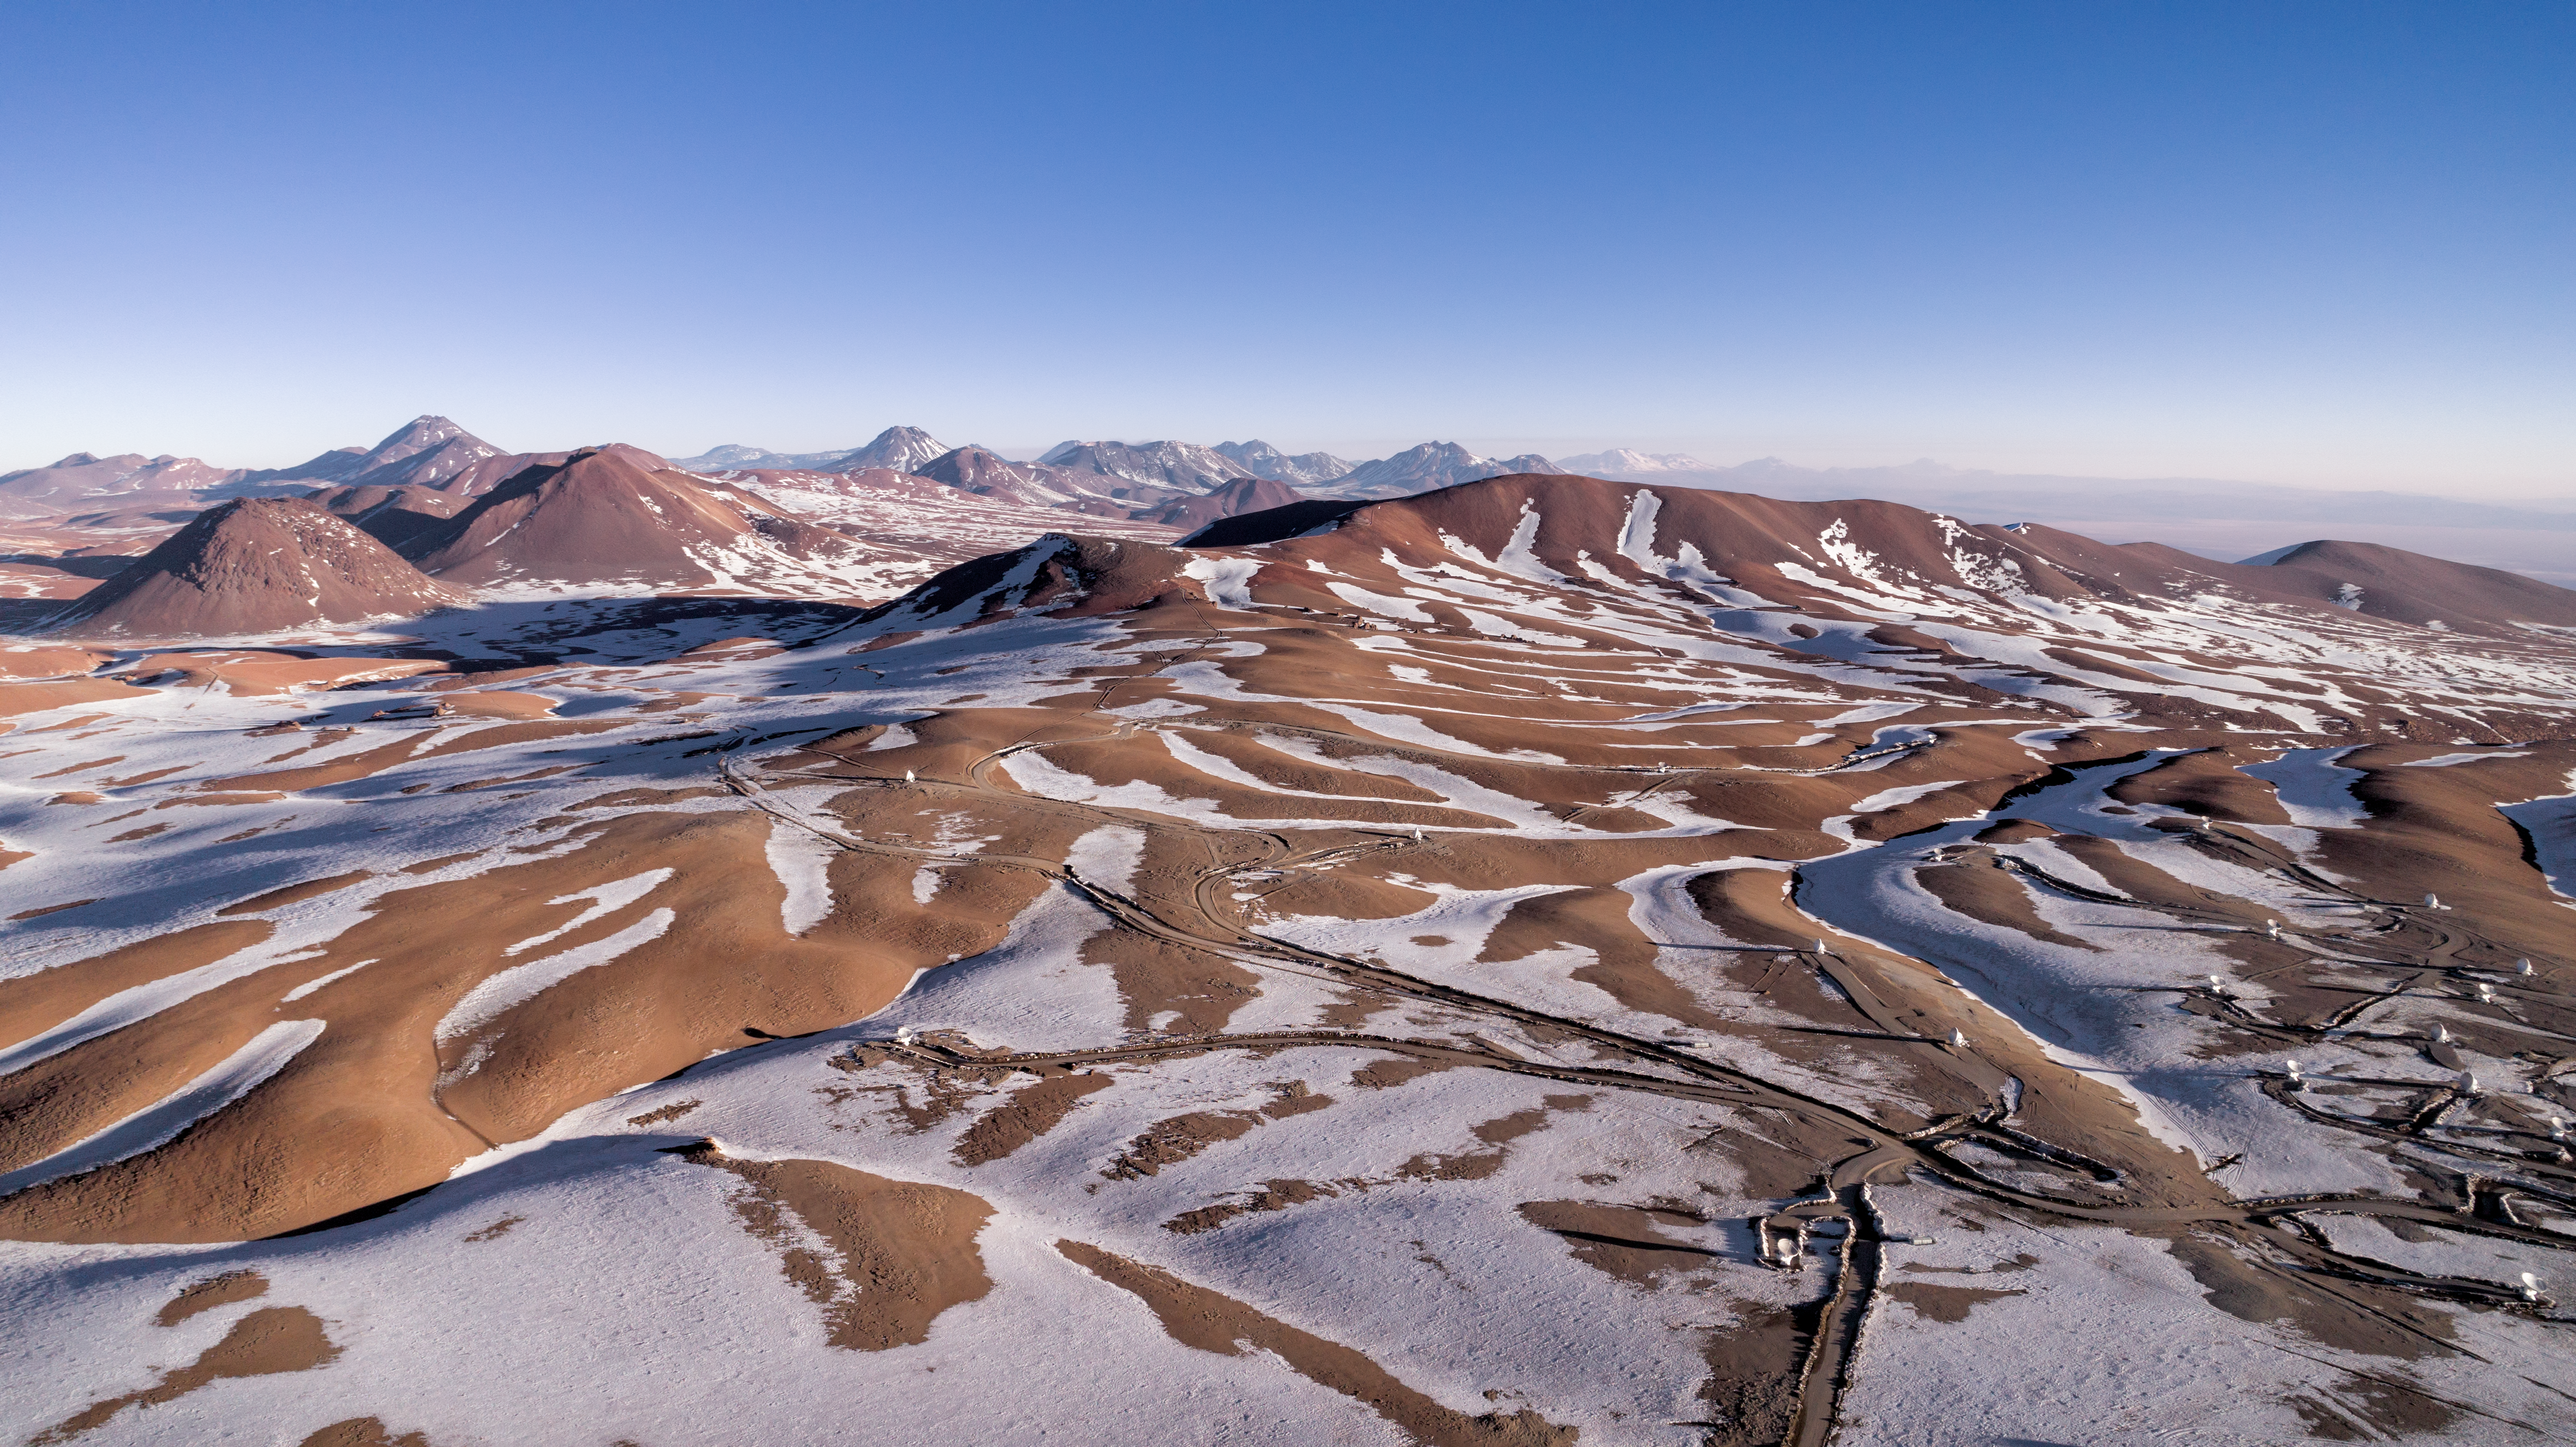

ALMA array in the snow

The ALMA and APEX telescopes are situated on the breathtaking Chajnantor Plateau in the Chilean Andes, at an altitude of around 5000 metres. Chajnantor is the highest major observatory site in the world, and the atmosphere above the plateau is the driest in the world, with the exception of Antarctica.

Credit: ALMA (ESO/NAOJ/NRAO)